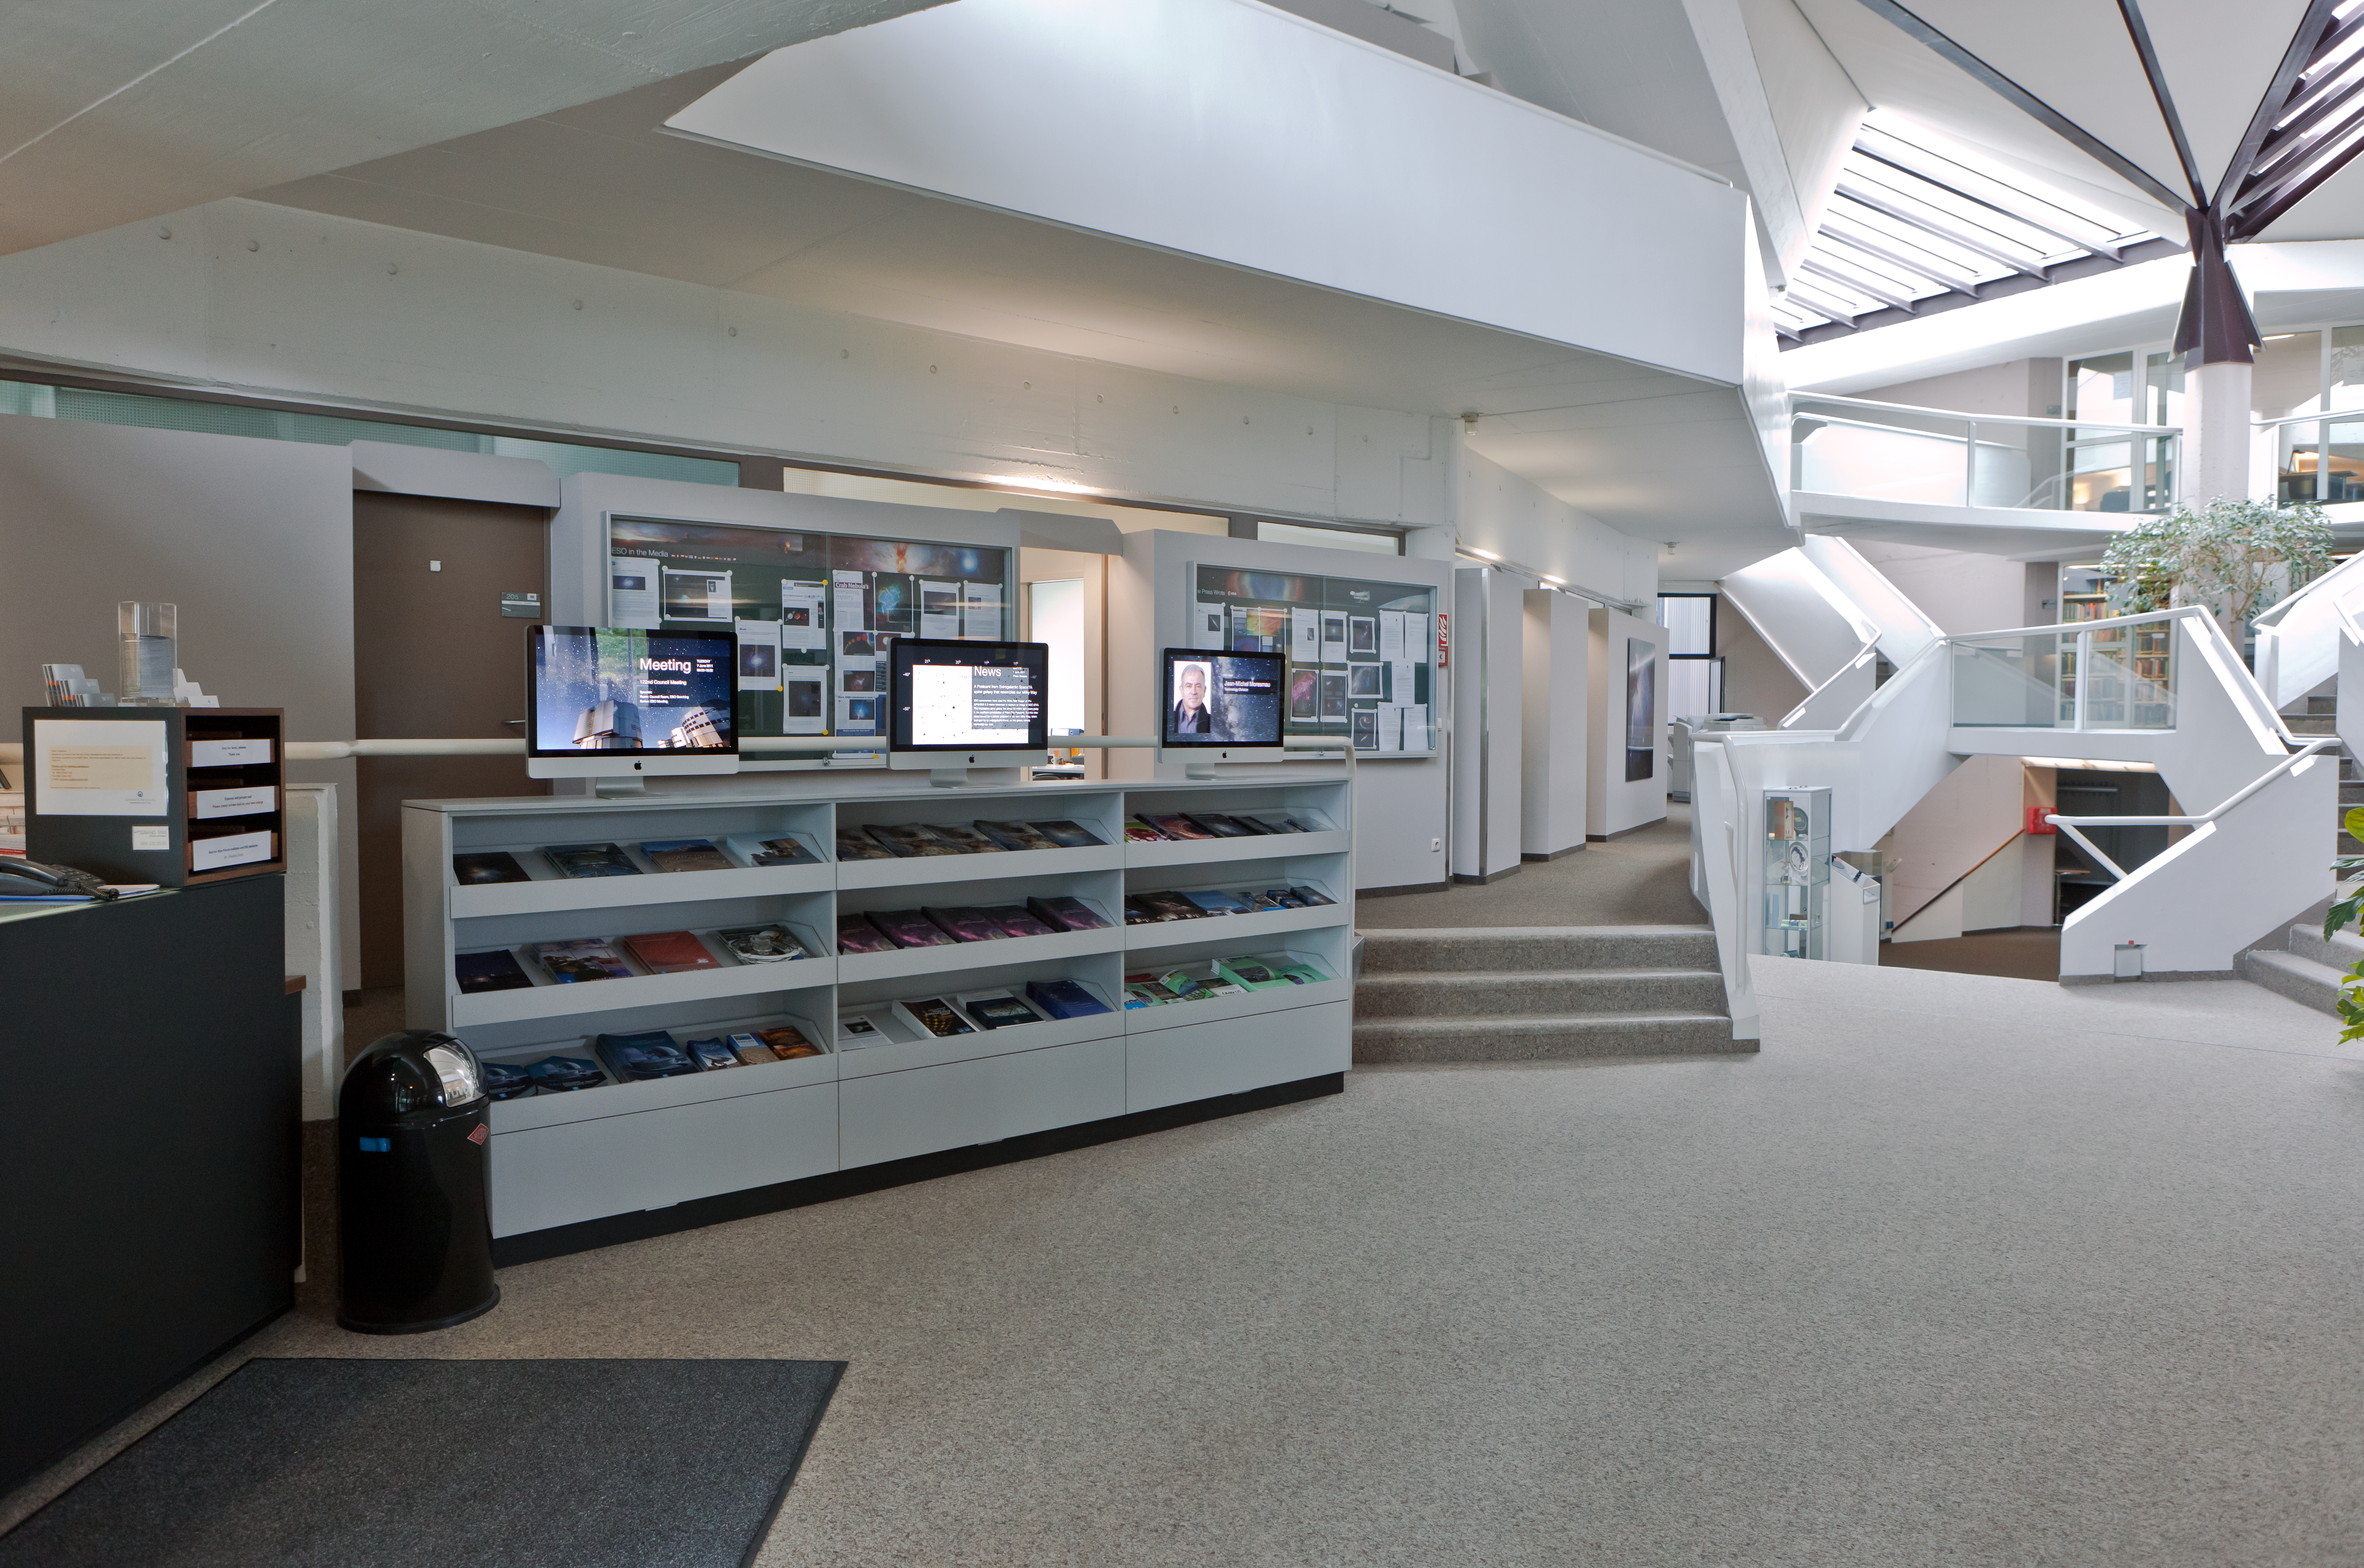

Entrance area at ESO Headquarters

A photograph of the entrance area of the ESO Headquarters in Garching near Munich, Germany. The "kiosk" screens display useful information such as details of upcoming meetings, news items, and photographs of staff.

Credit: ESO